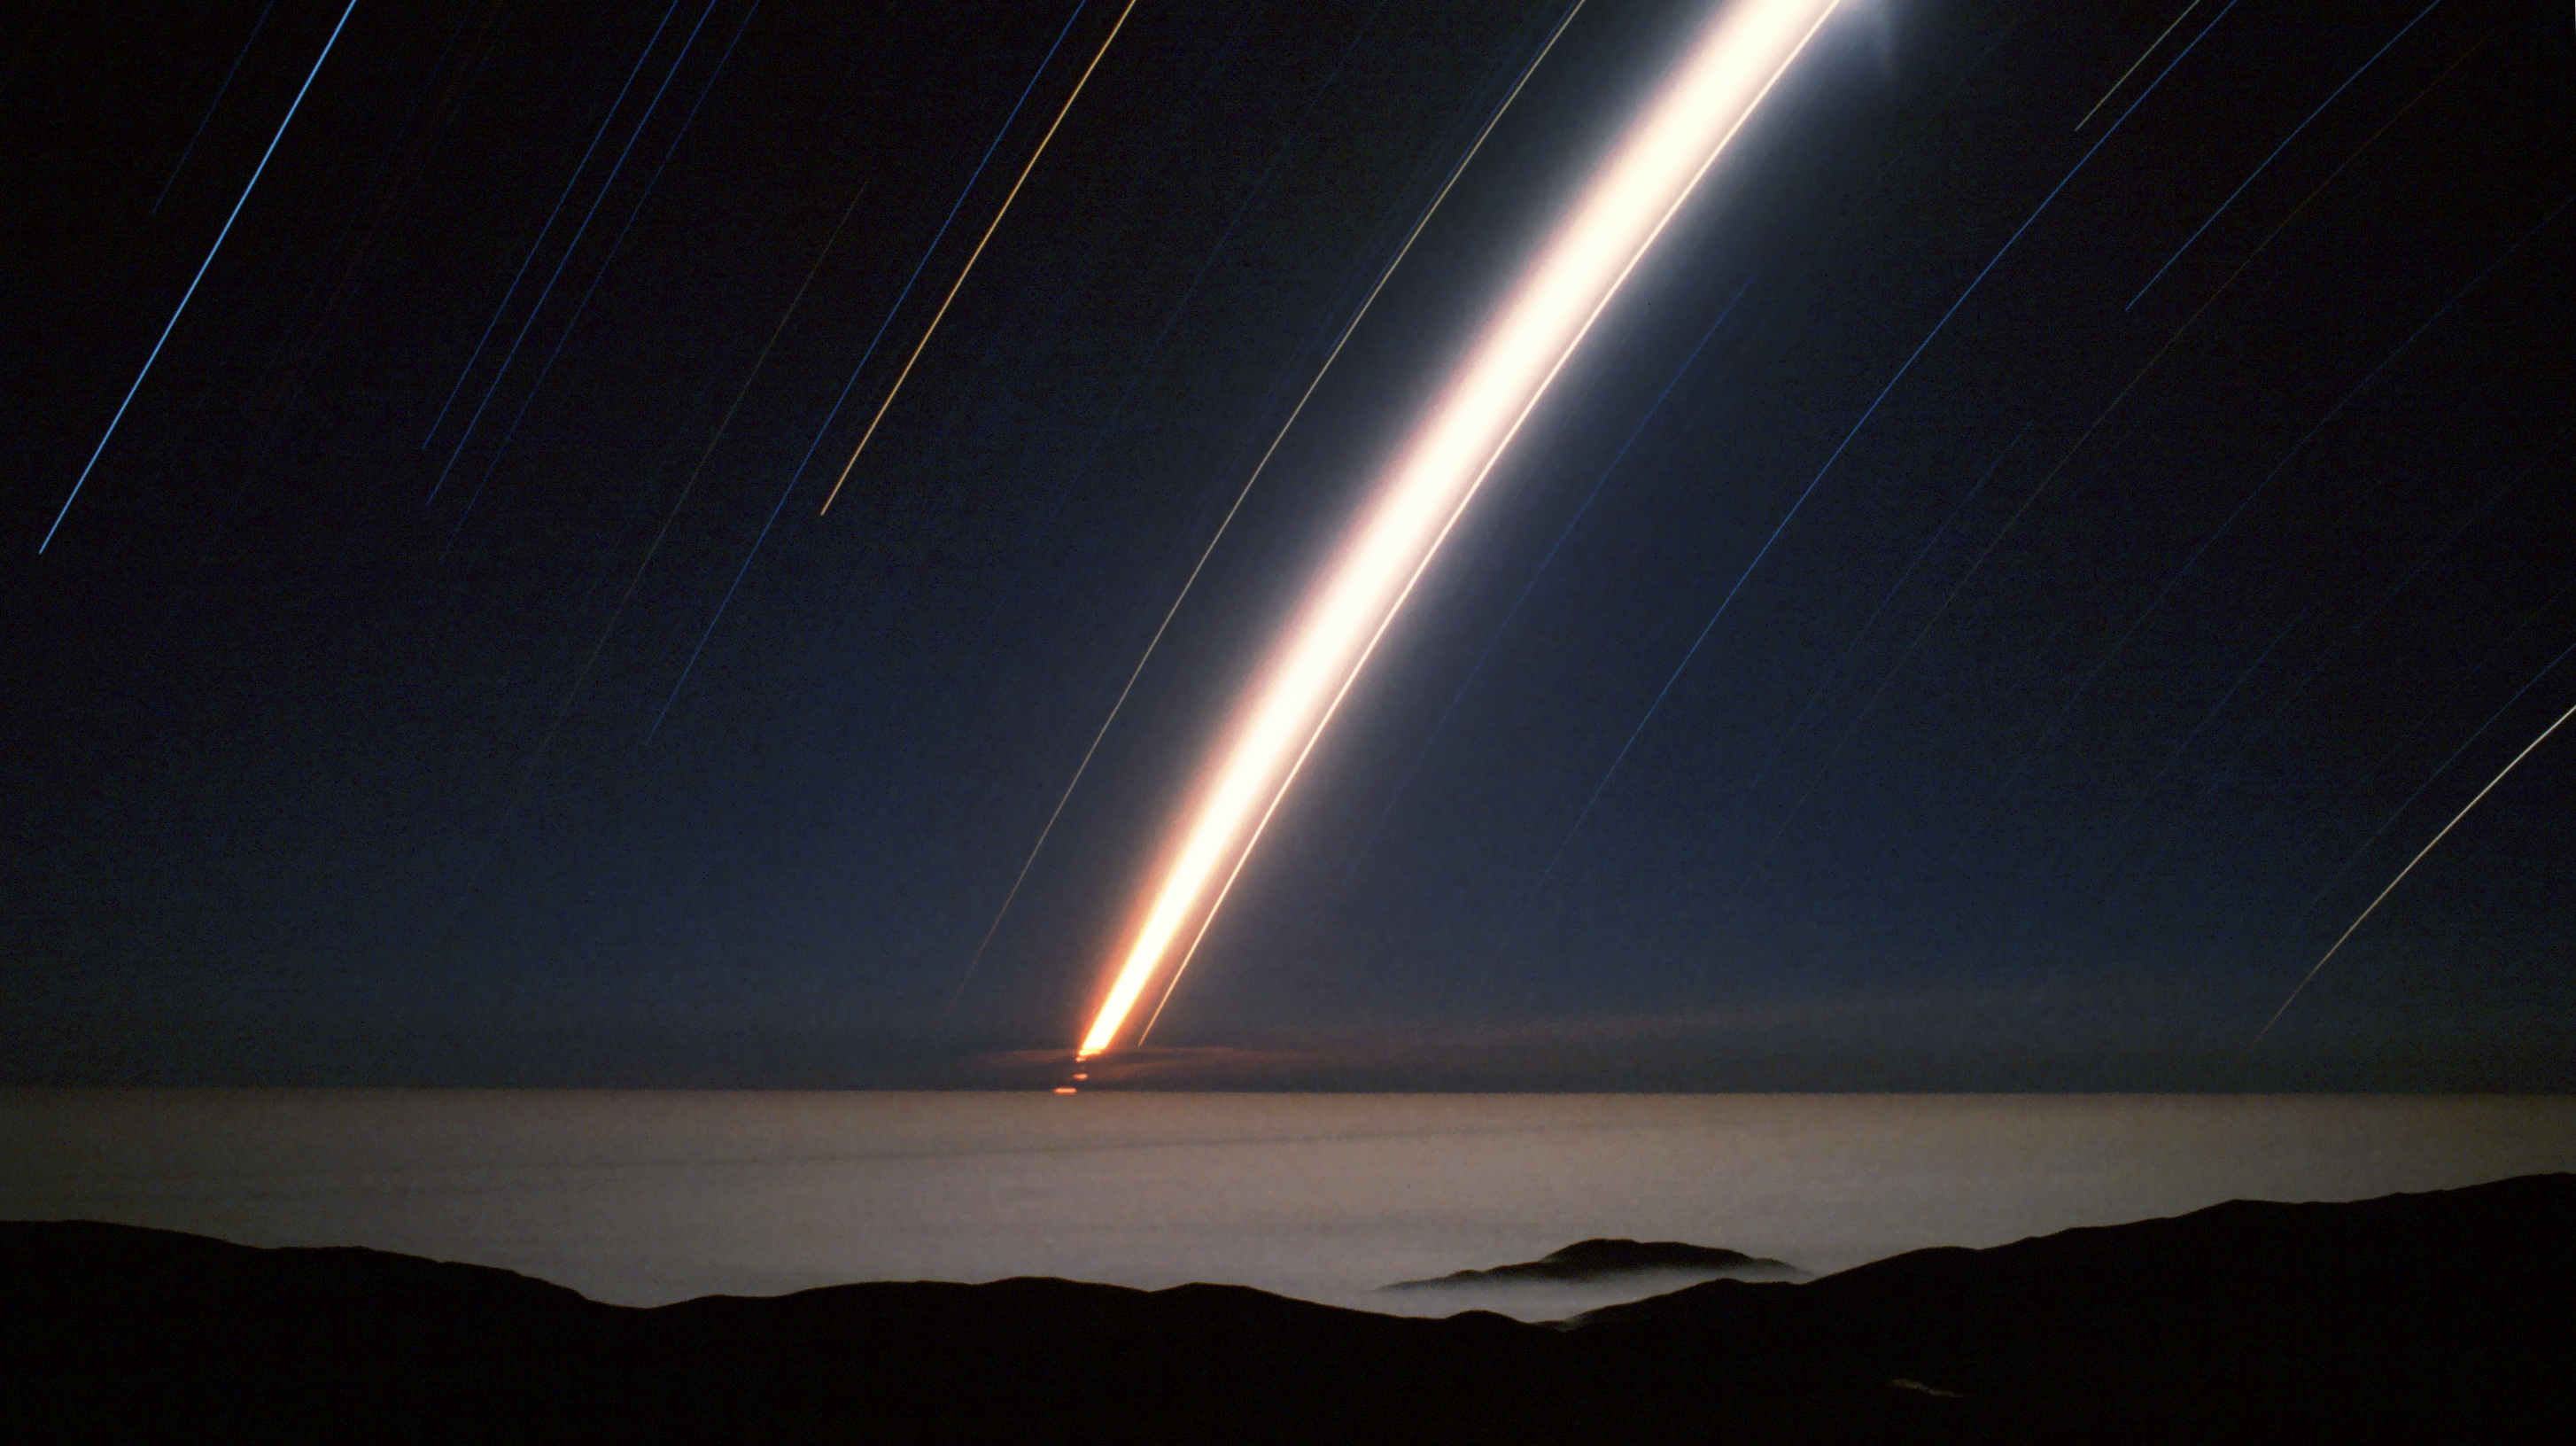

Streaking stars

This image, taken from the Paranal Observatory site, shows a misty Atacama Desert with stars (and the moon) streaking across the sky. The streaking effect is created by taking the image with a very long exposure, showing up the observed movement of the stars as the Earth rotates.

Credit: R. Wesson/ESO